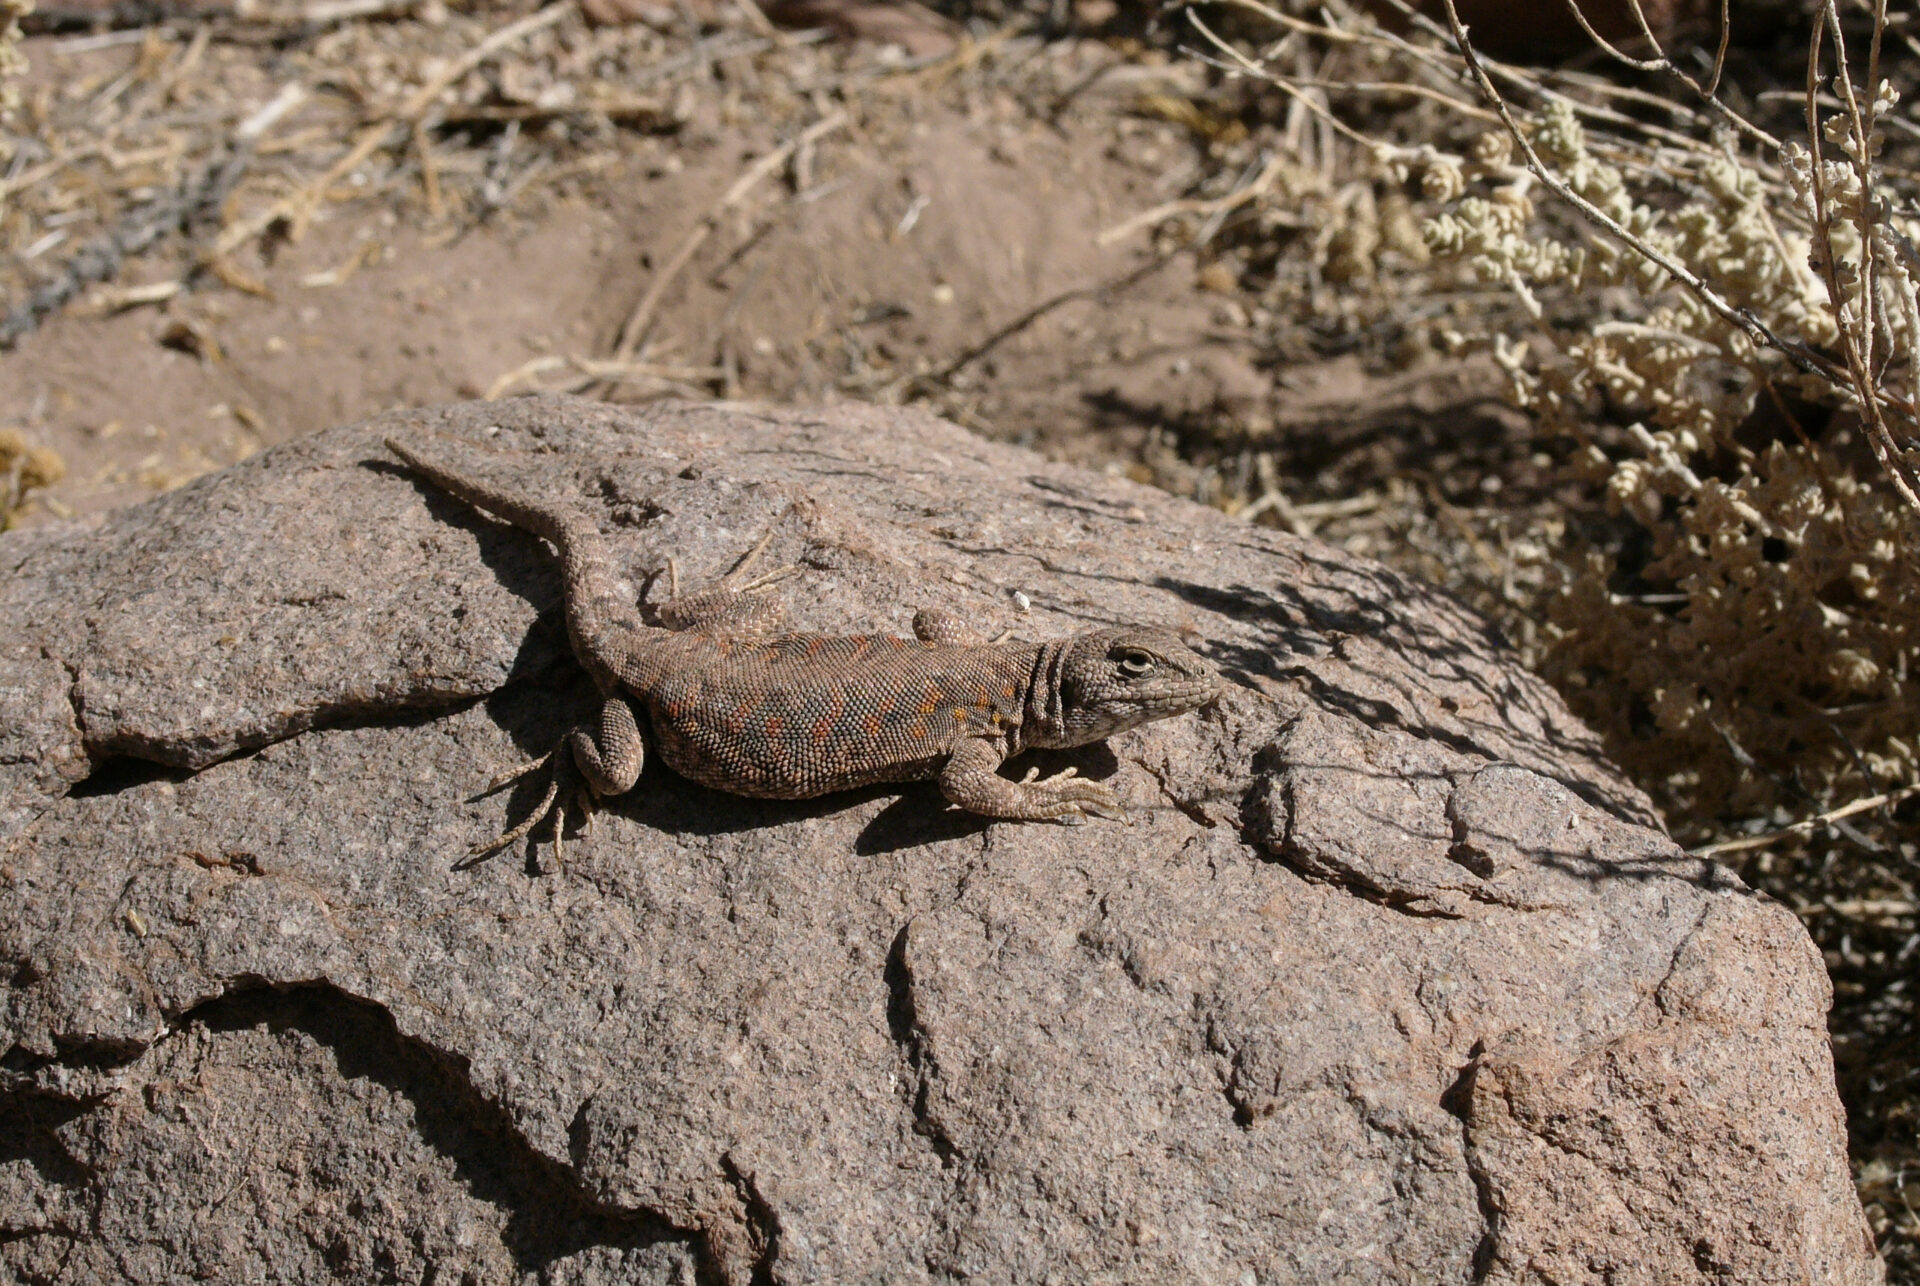

Desert lizard

The natural environment around the ALMA site: This lizard (Liolaemus constanzae) is perfectly mimetic with the rocky environment. Able to absorb the solar radiation, it may start hunting in the early morning when the air temperature is still –25˚C.

Credit: ESO